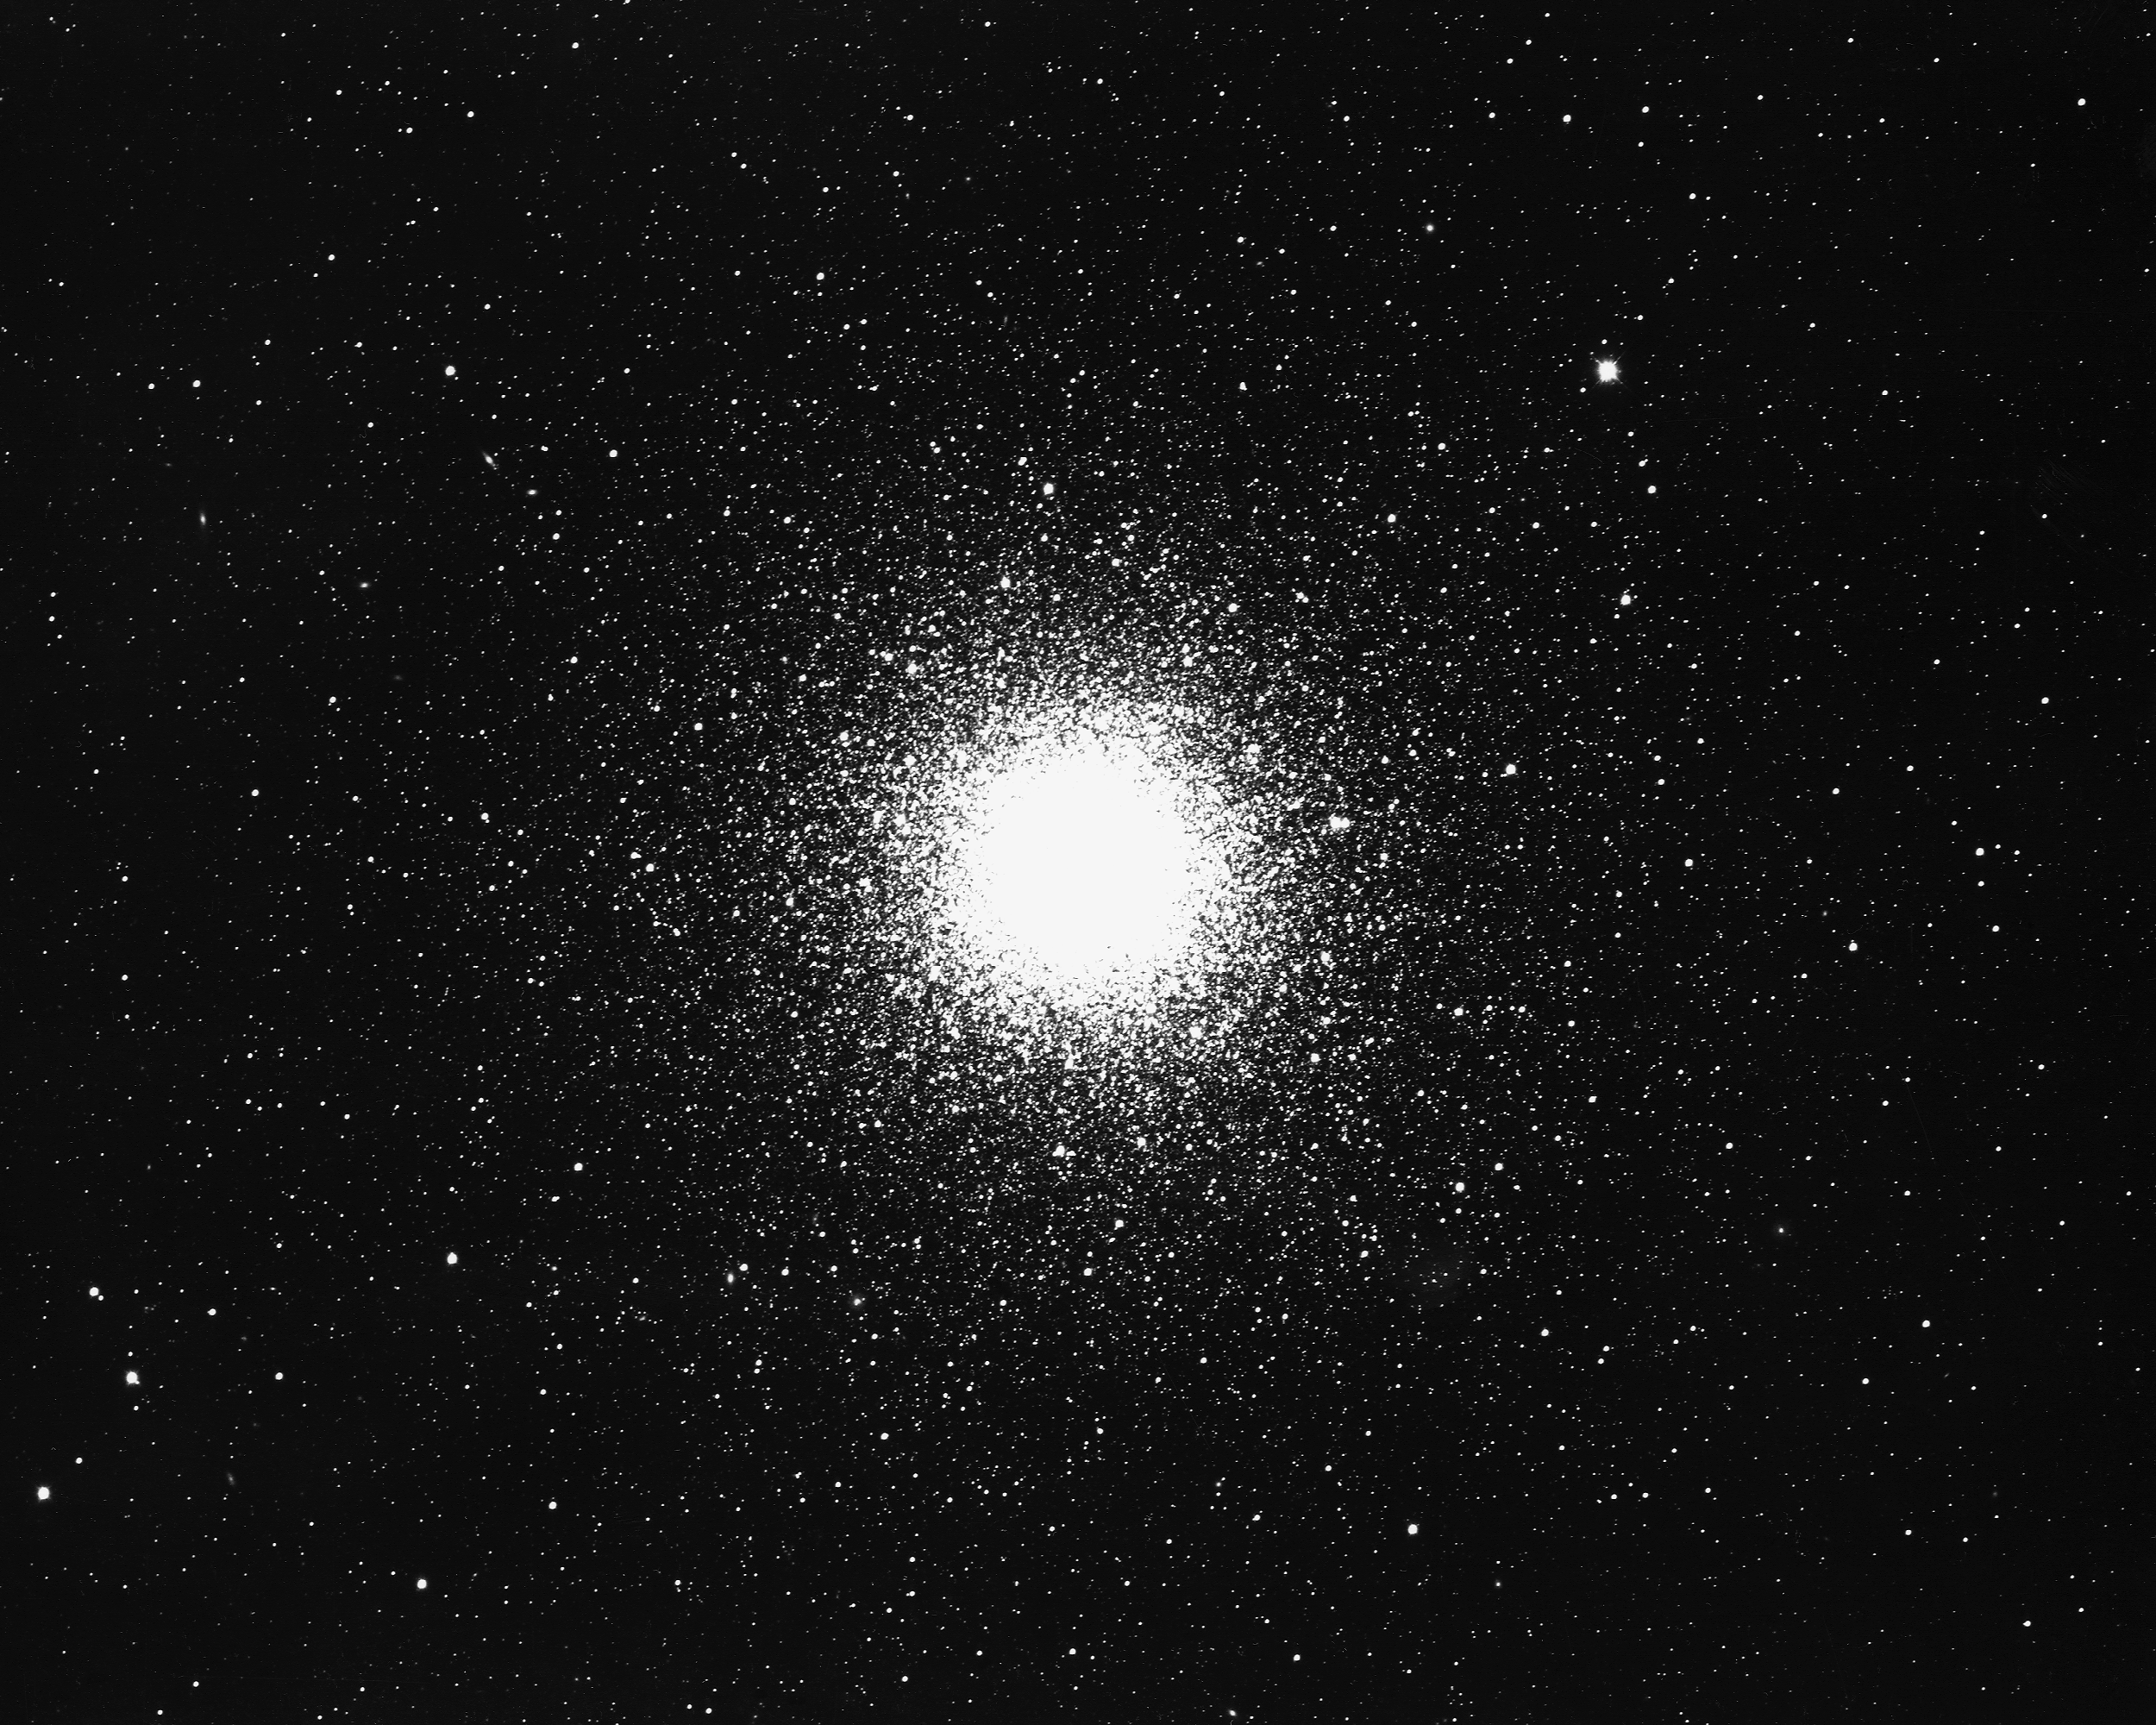

M3, NGC 5272

M3, NGC5272, a globular cluster in the constellation Canes Venatici, as seen by the KPNO 4-m telescope in 1975.

Credit: NOIRLab/NSF/AURA